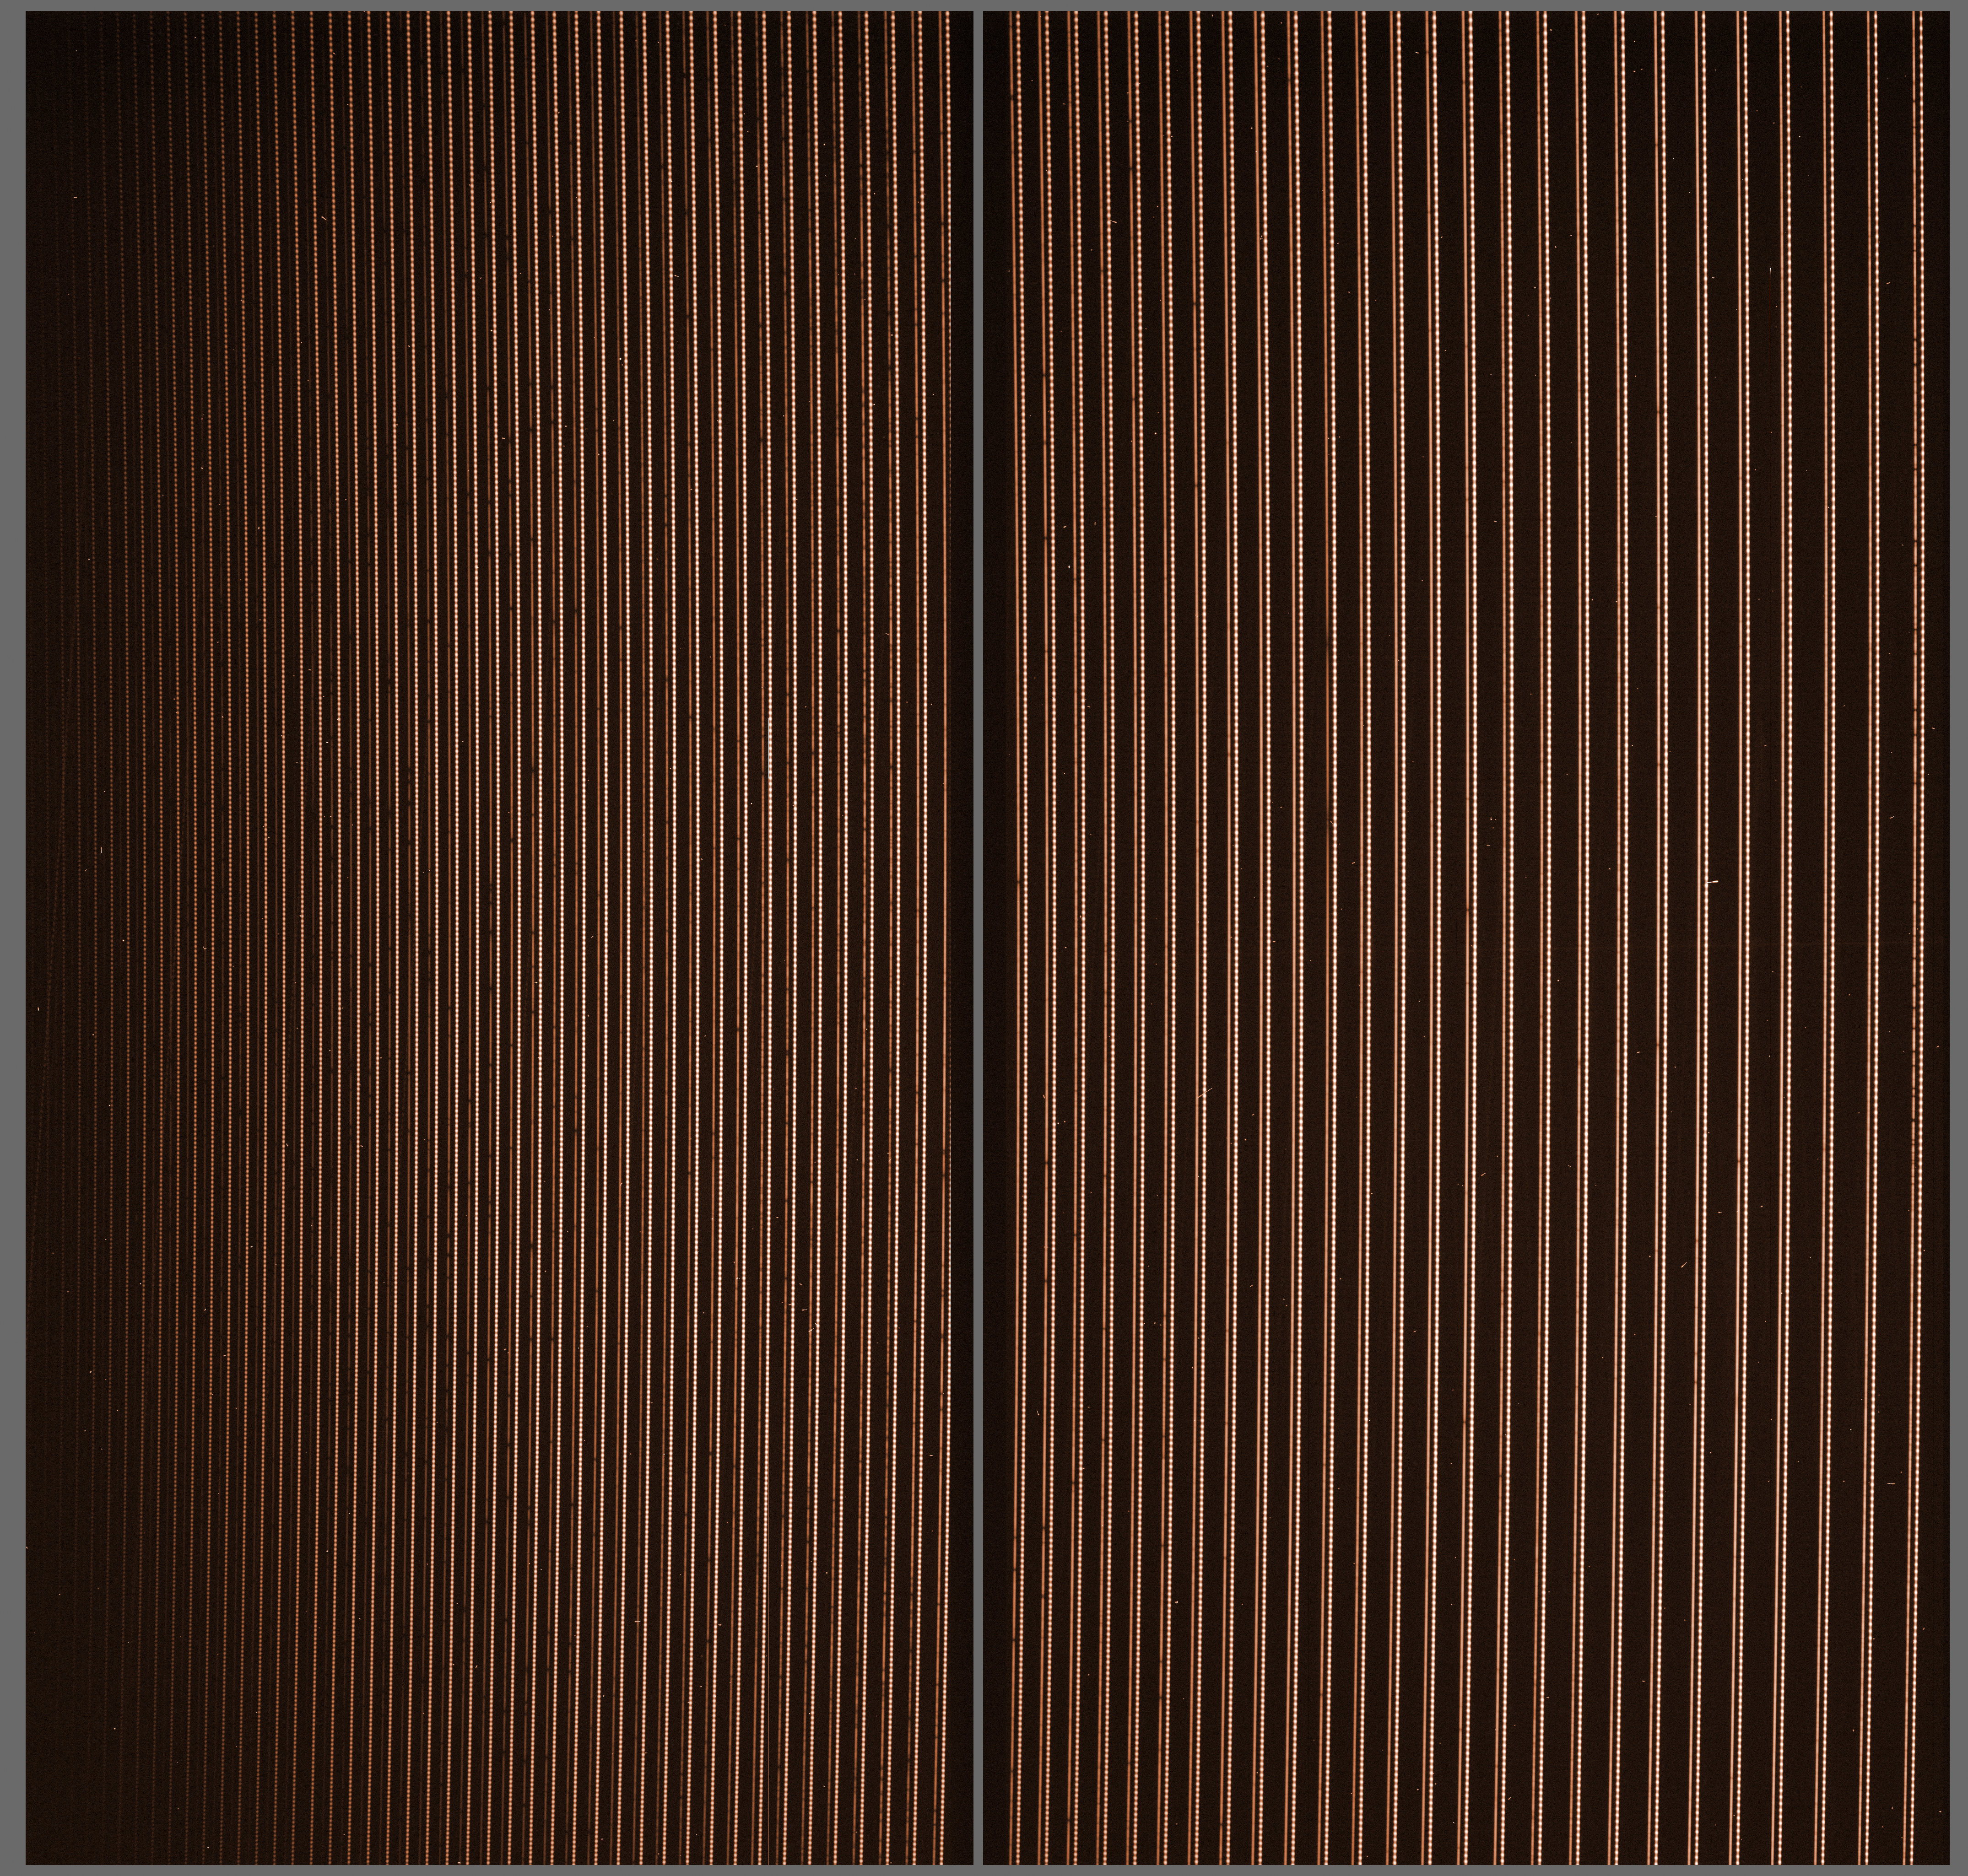

A raw spectrum, straight from the HARPS

The light of a star was dispersed according to its colours, or wavelengths, in a very long strip. The optical elements in the spectrograph chop this long spectrum in a series of shorter ones which are positioned one after the other on the two detectors of the instrument. In order to measure the wavelength with a very high accuracy, the light from a laser comb (eso0826) is also dispersed by the spectrograph, and forms a second series of lines just next to the spectrum of the star. The light from the laser comb appears as a series of dots, whose position is well known and serve as reference.

Credit: ESO